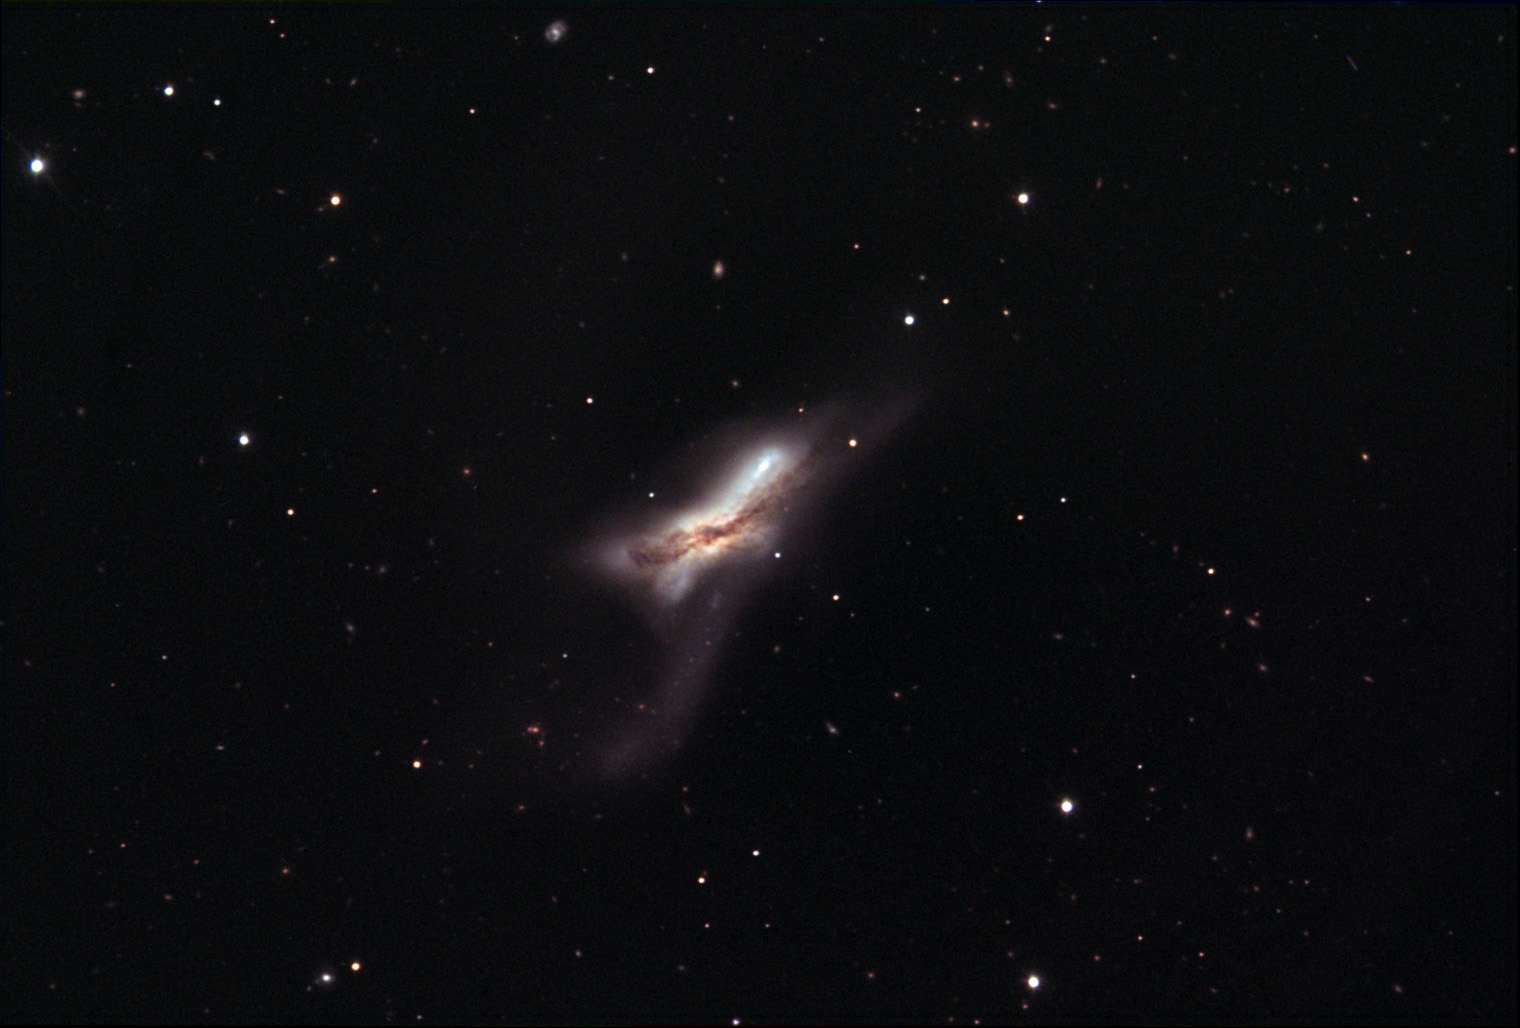

NGC 5170

Galactic police would have a difficult time trying to determine which of these two galaxies caused the collision. At an estimated distance of 100 million light years away the light that we now receive took a significant time compared to how quickly the shape of this interaction is evolving. Most likely the tidal tails of this pair have grown dramatically and perhaps even more star formation is taking place in the heart of the mass. Note the dusty foreground dust lanes and the galaxies that are severely reddened (bottom left tail). Another similar example of colliding galaxies is NGC 4038.

This image was taken as part of Advanced Observing Program (AOP) program at Kitt Peak Visitor Center during 2014.

Credit: KPNO/NOIRLab/NSF/AURA/Jeff Newton/Adam Block